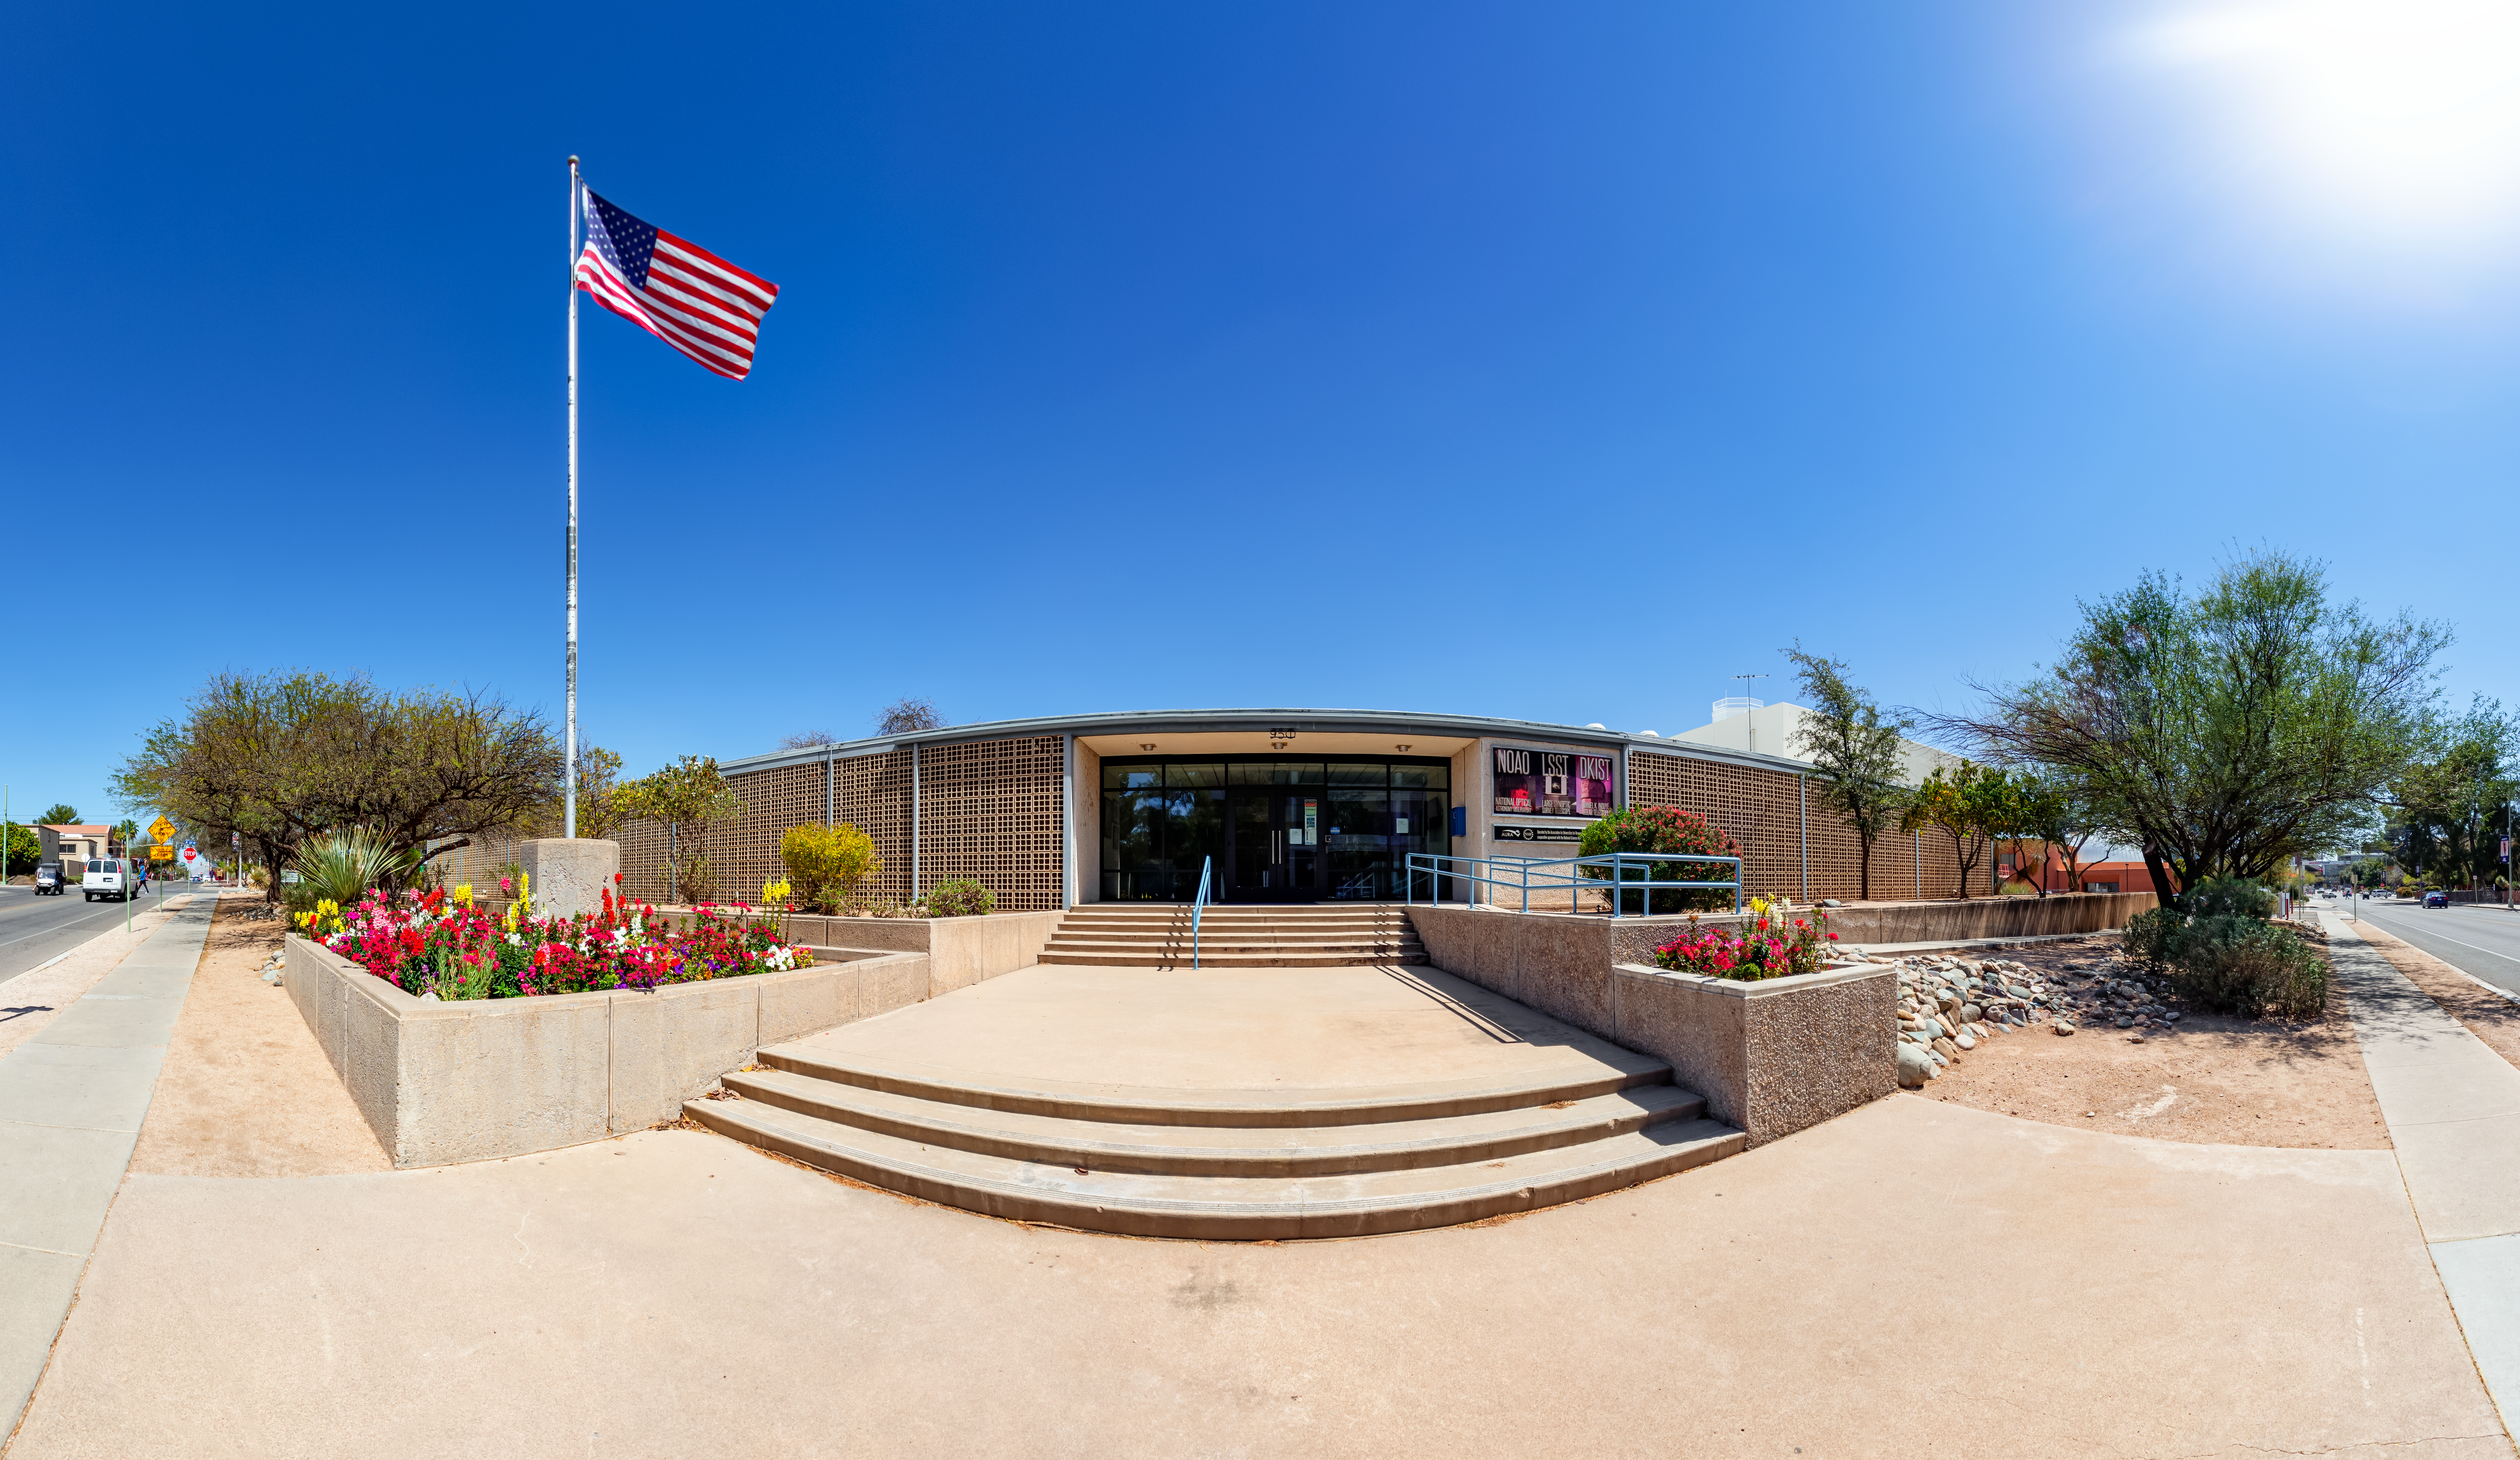

Entrance to NOIRLab Headquarters

This entrance to NOIRLab headquarters in Tucson, Arizona.

Credit: NOIRLab/NSF/AURA/ T. Slovinský